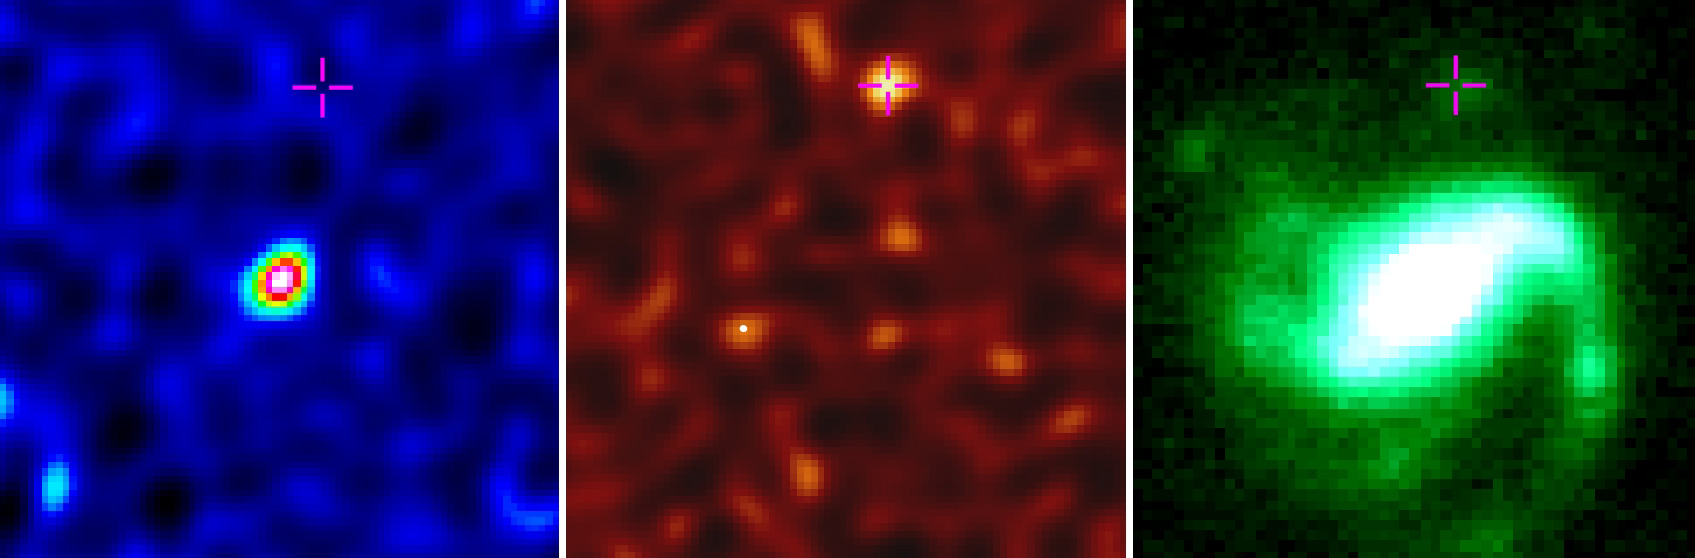

Gamma-ray burst buried in dust

Observations of the host galaxy for GRB 020819B. Radio measurements of molecular gas (left) and dust (middle), both of which are observed with ALMA. An image in visible-light captured by the Frederick C. Gillett Gemini North Telescope (right). The cross indicates the location of the GRB site.

Credit: Bunyo Hatsukade(NAOJ), ALMA (ESO/NAOJ/NRAO)